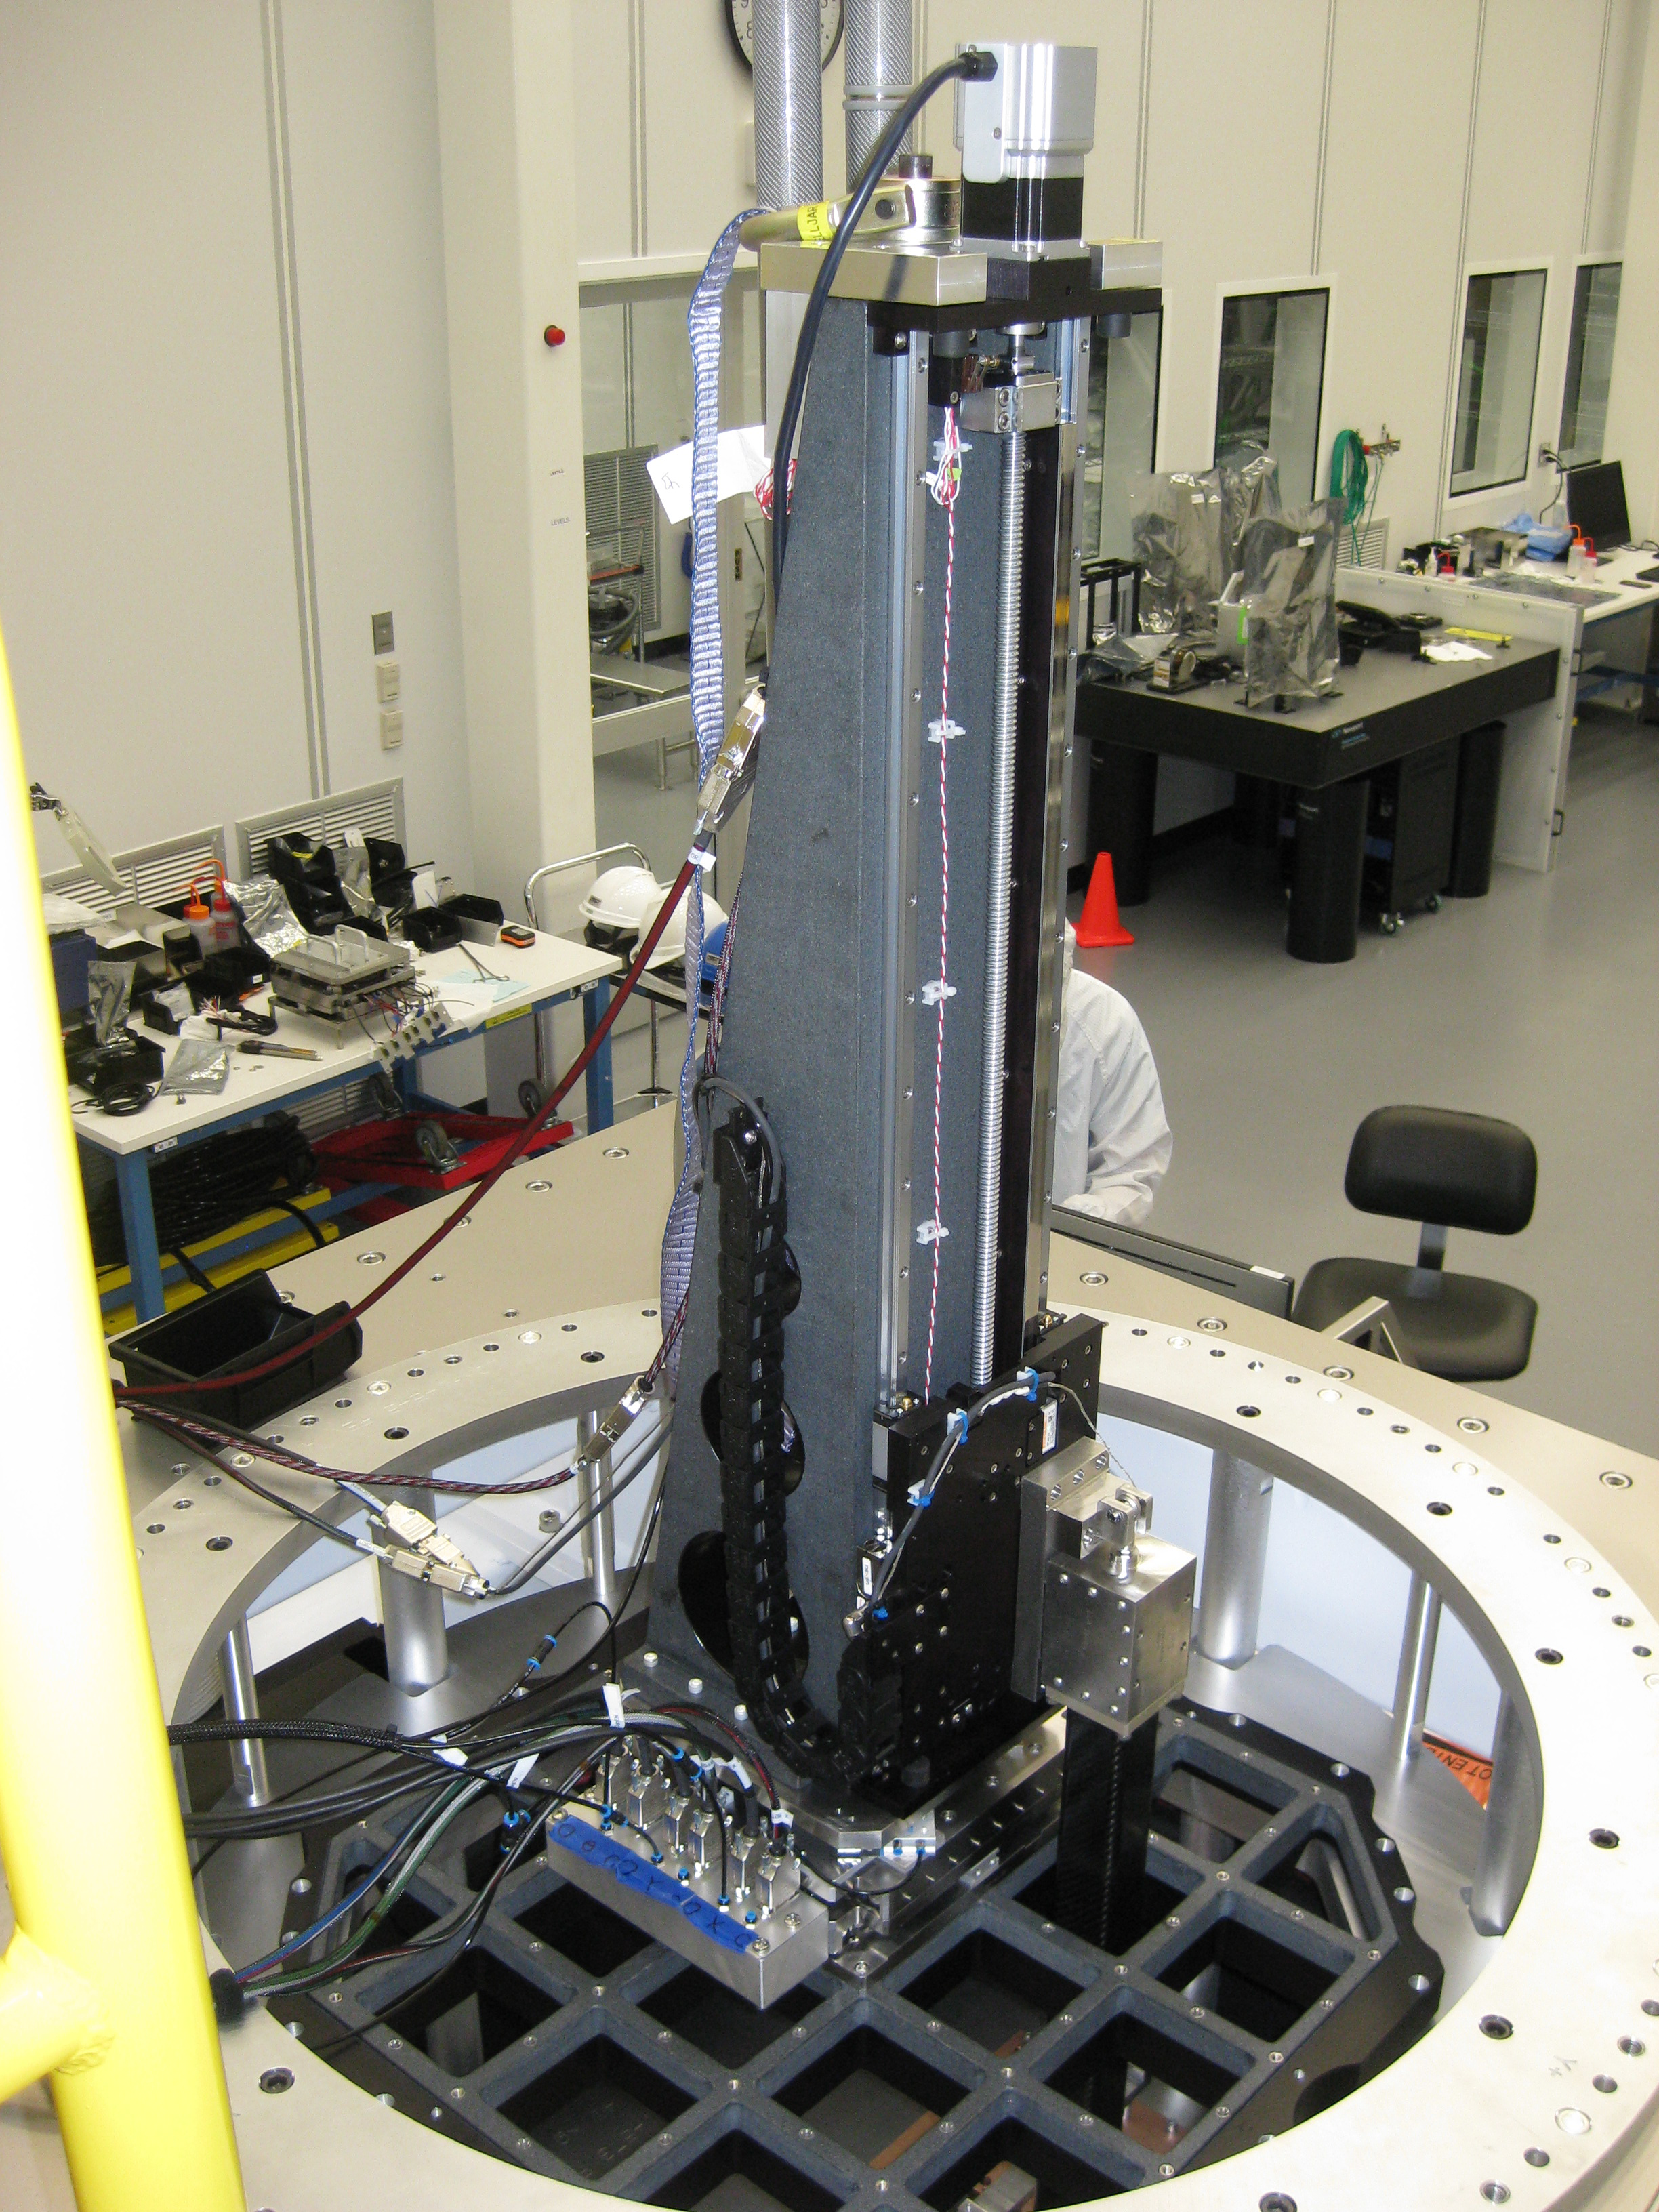

M1M3 Surrogate in the Coating Plant

The campaign for the configuration of the Coating Plant with the surrogate Primary/Tertiary Mirror (M1M3), and the production of coating samples was successfully completed in early February. The samples (protected silver, protected aluminum, and bare aluminum) are now being tested for an aging reflectivity campaign. The M1M3 cell and surrogate are still under the coating plant, and work is resuming inside the cell in preparation for integration of the thermal system.

Credit: Rubin Observatory/NSF/AURA